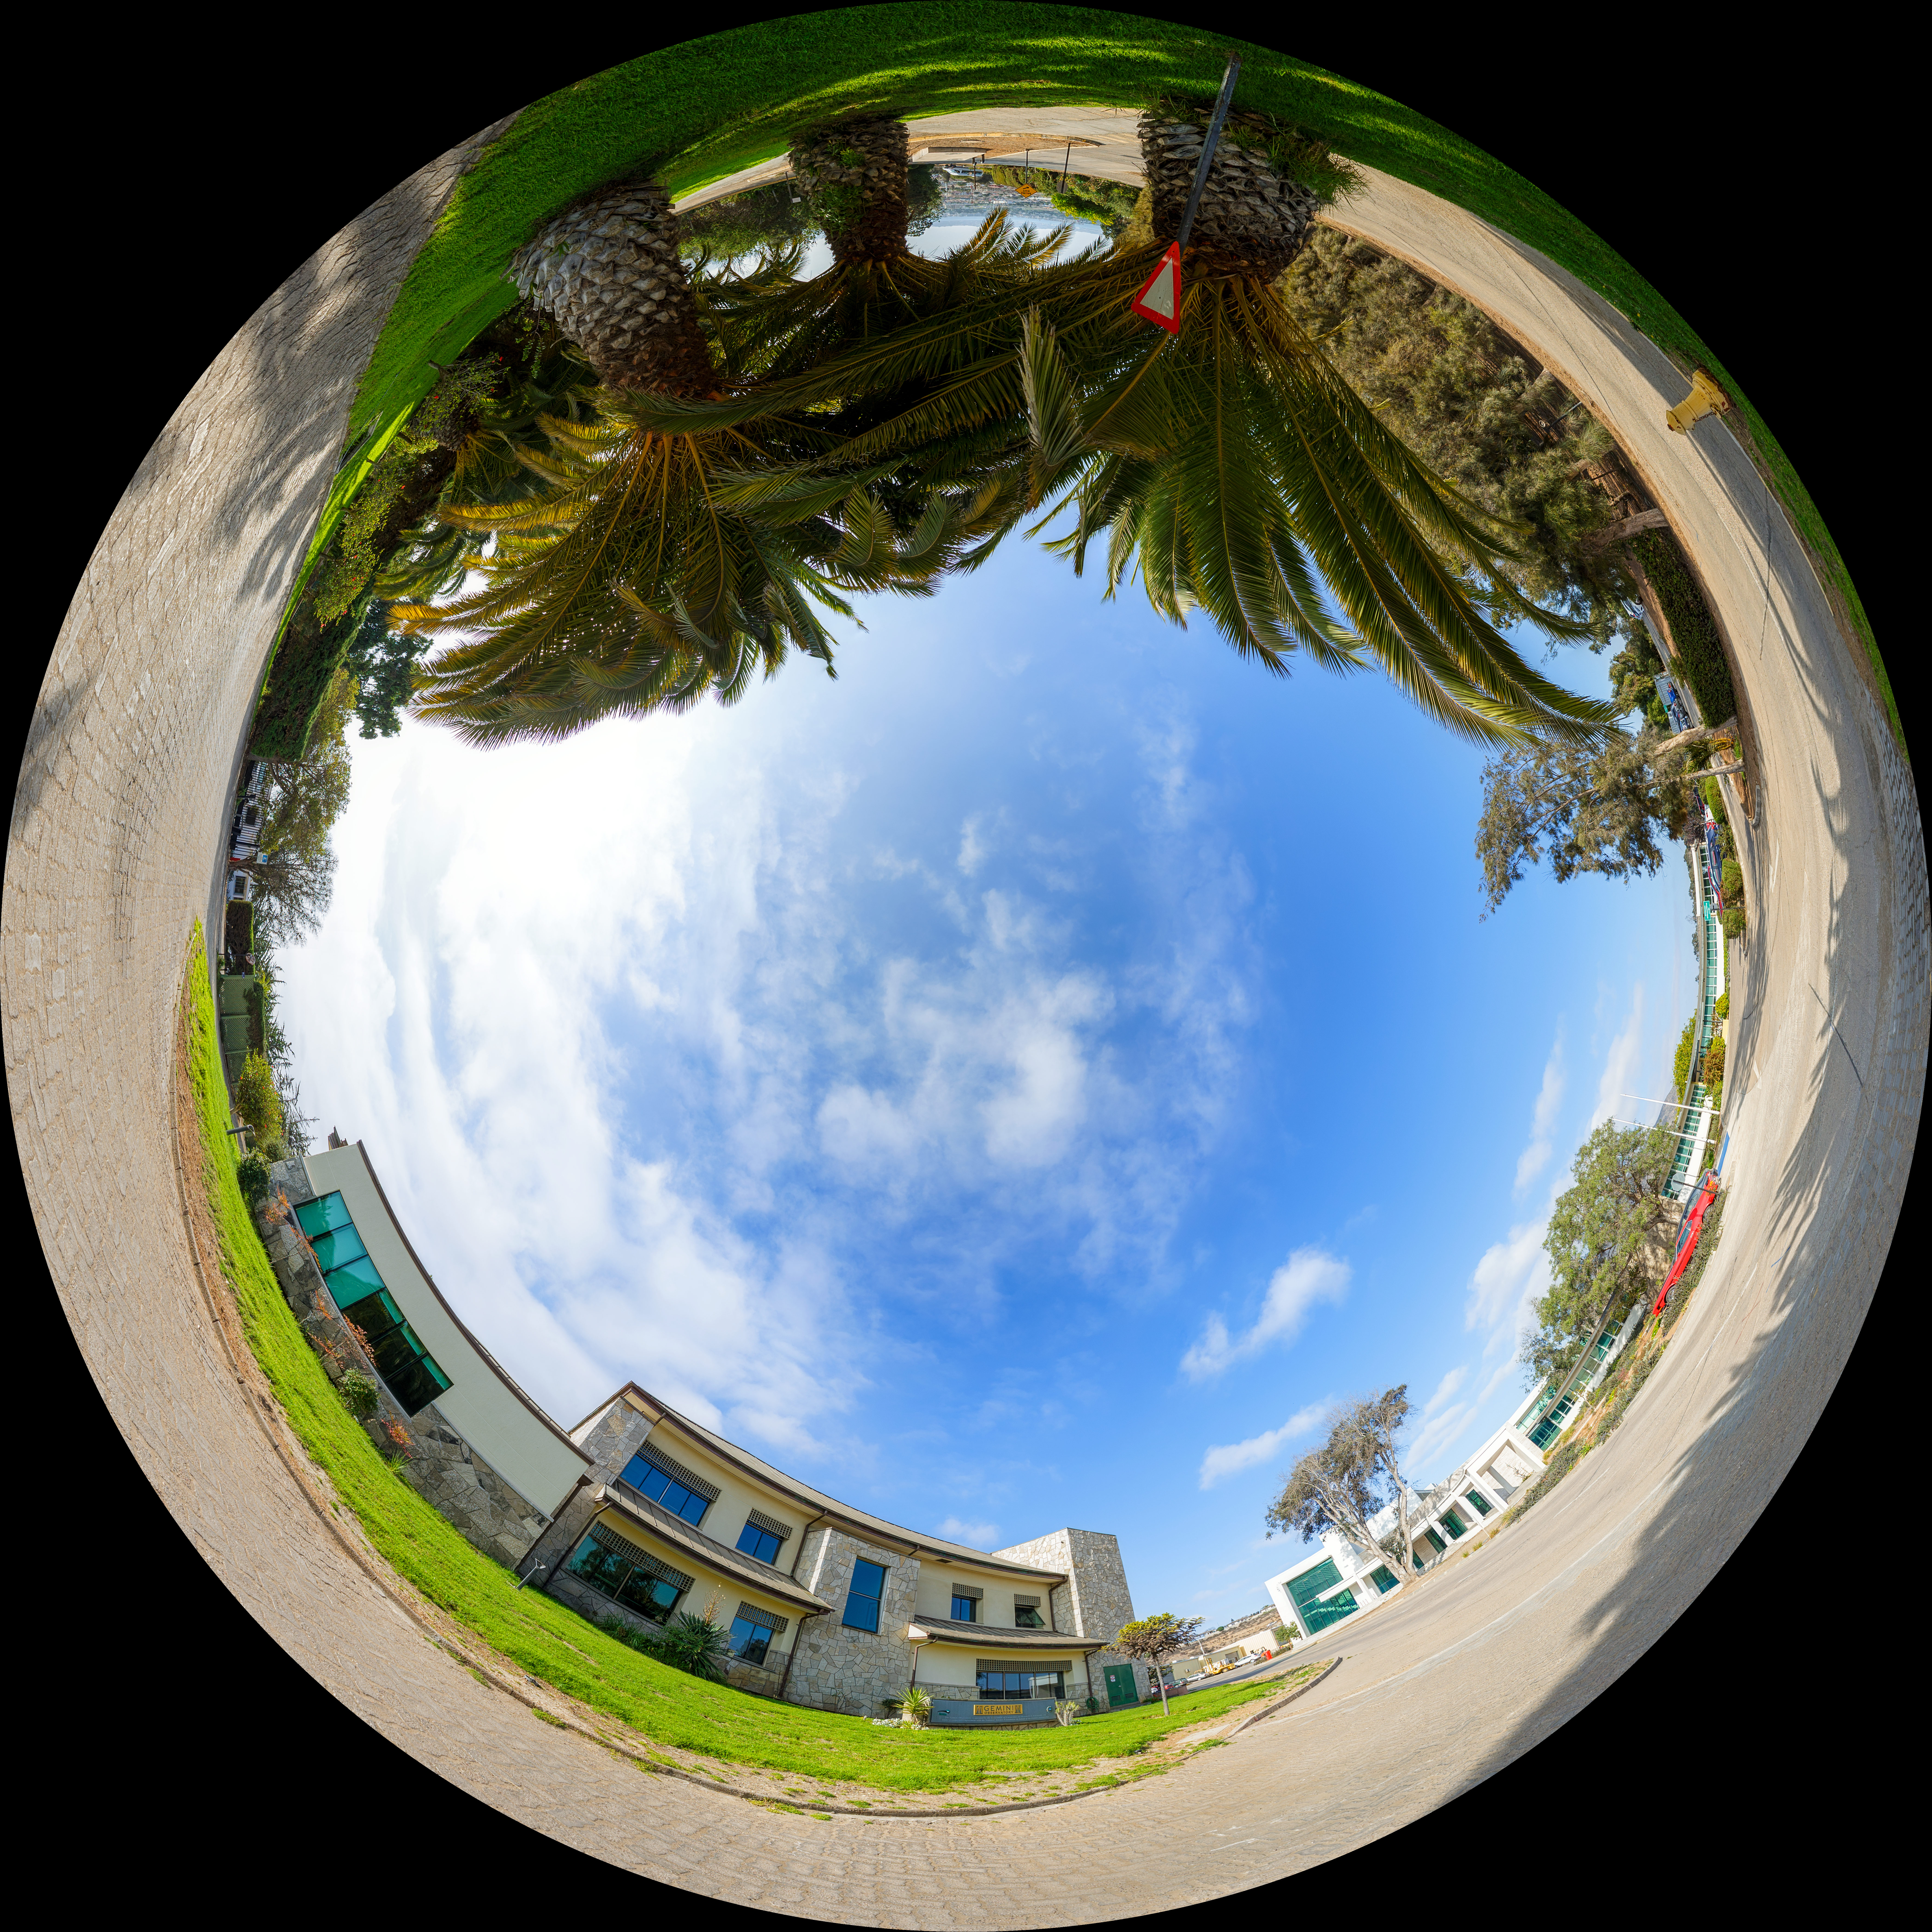

AURA Recinto Fulldome

A panoramic view of the AURA Recinto Facility, part of the Cerro Tololo Inter-American Observatory, a program of NSF NOIRLab.

Credit: NOIRLab/AURA/NSF/P. Horálek